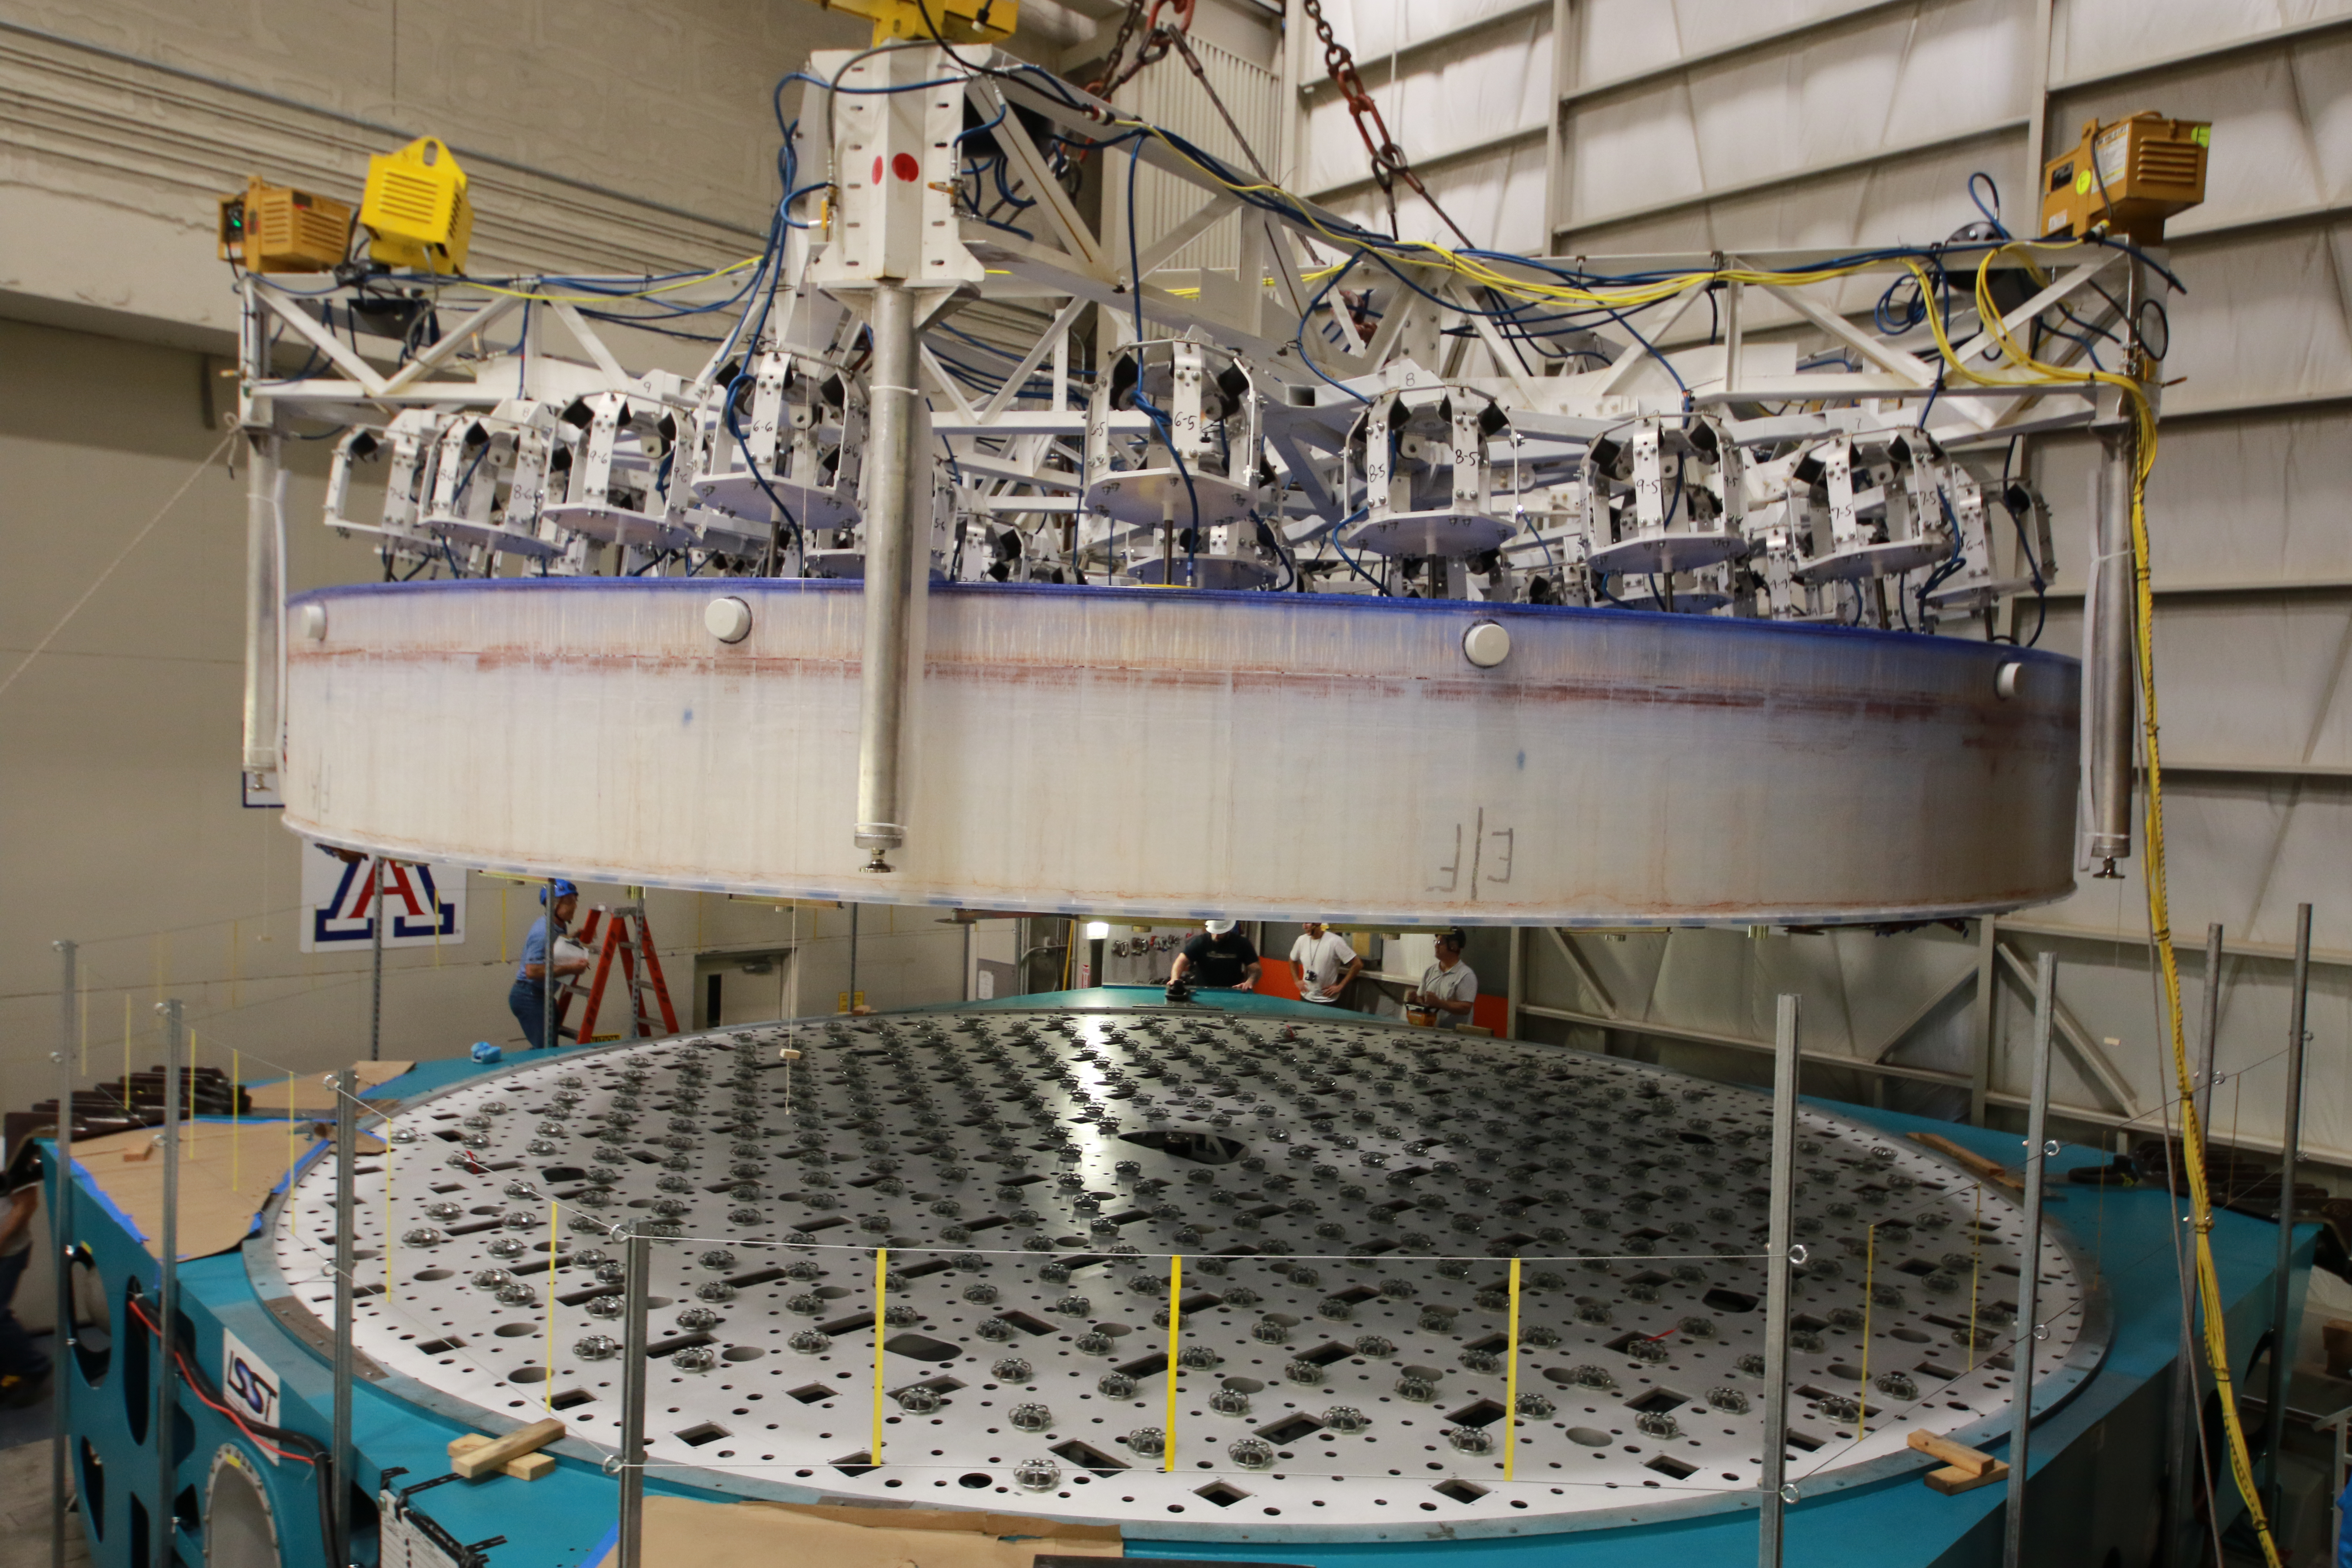

M1M3 Lift 2018

On the morning of October 25th, at the Richard F. Caris Mirror Lab on the University of Arizona campus, the LSST Primary/Tertiary Mirror (M1M3) was successfully lifted out of its transport container and onto the M1M3 Cell. The mirror lift was performed with a special lifting fixture, outfitted with 54 vacuum pads, that was designed specifically to safely lift and lower the 37,000 lb (16,780 kg) glass monolith. The M1M3 Mirror was lifted onto the Cell, interfacing successfully with the 355 static supports (wire rope isolators), that hold it above the upper surface of the mirror cell.

Credit: Rubin Observatory/NSF/AURA